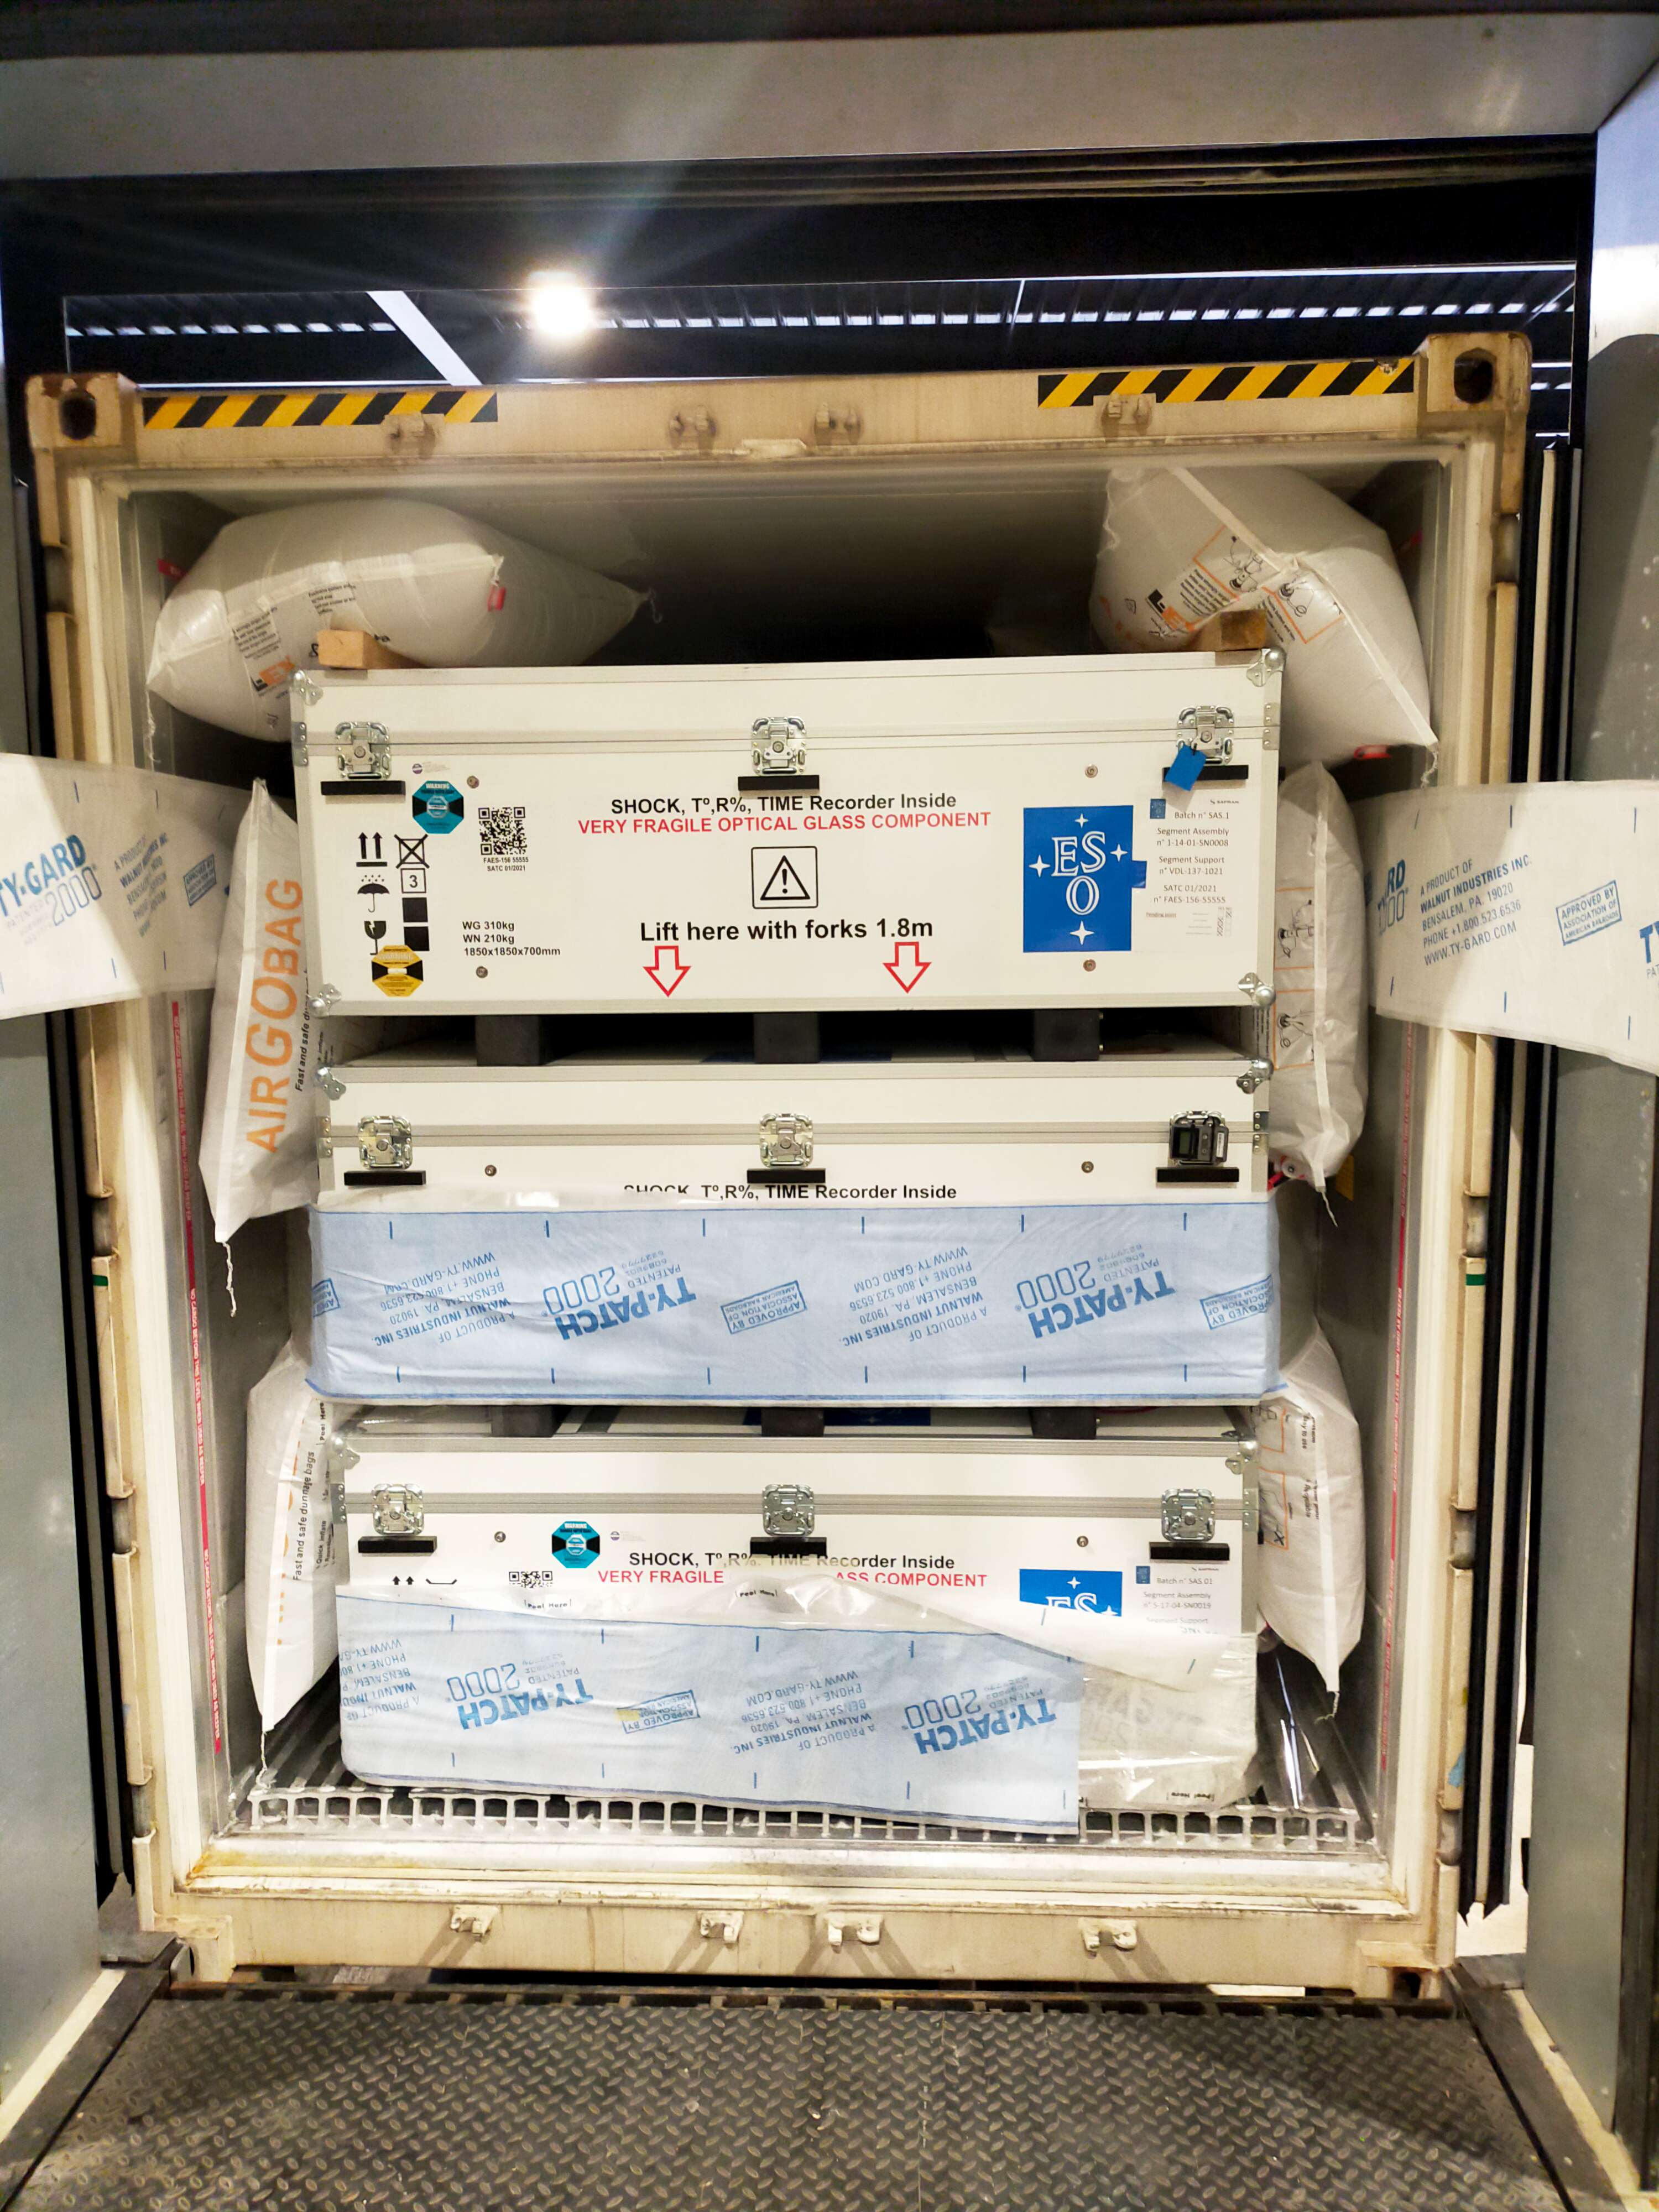

ELT mirror segments, a fragile delivery

This photograph, taken at a storage facility near Poitiers, France, shows the first segments of ESO’s Extremely Large Telescope main mirror being loaded onto a transport container, starting their 10 000 km journey to Chile. The segments include pieces of glass close to 1.5 metres across yet only 5 centimetres thick, thus need to be handled with extreme care.

Credit: ESO/A. Centeio